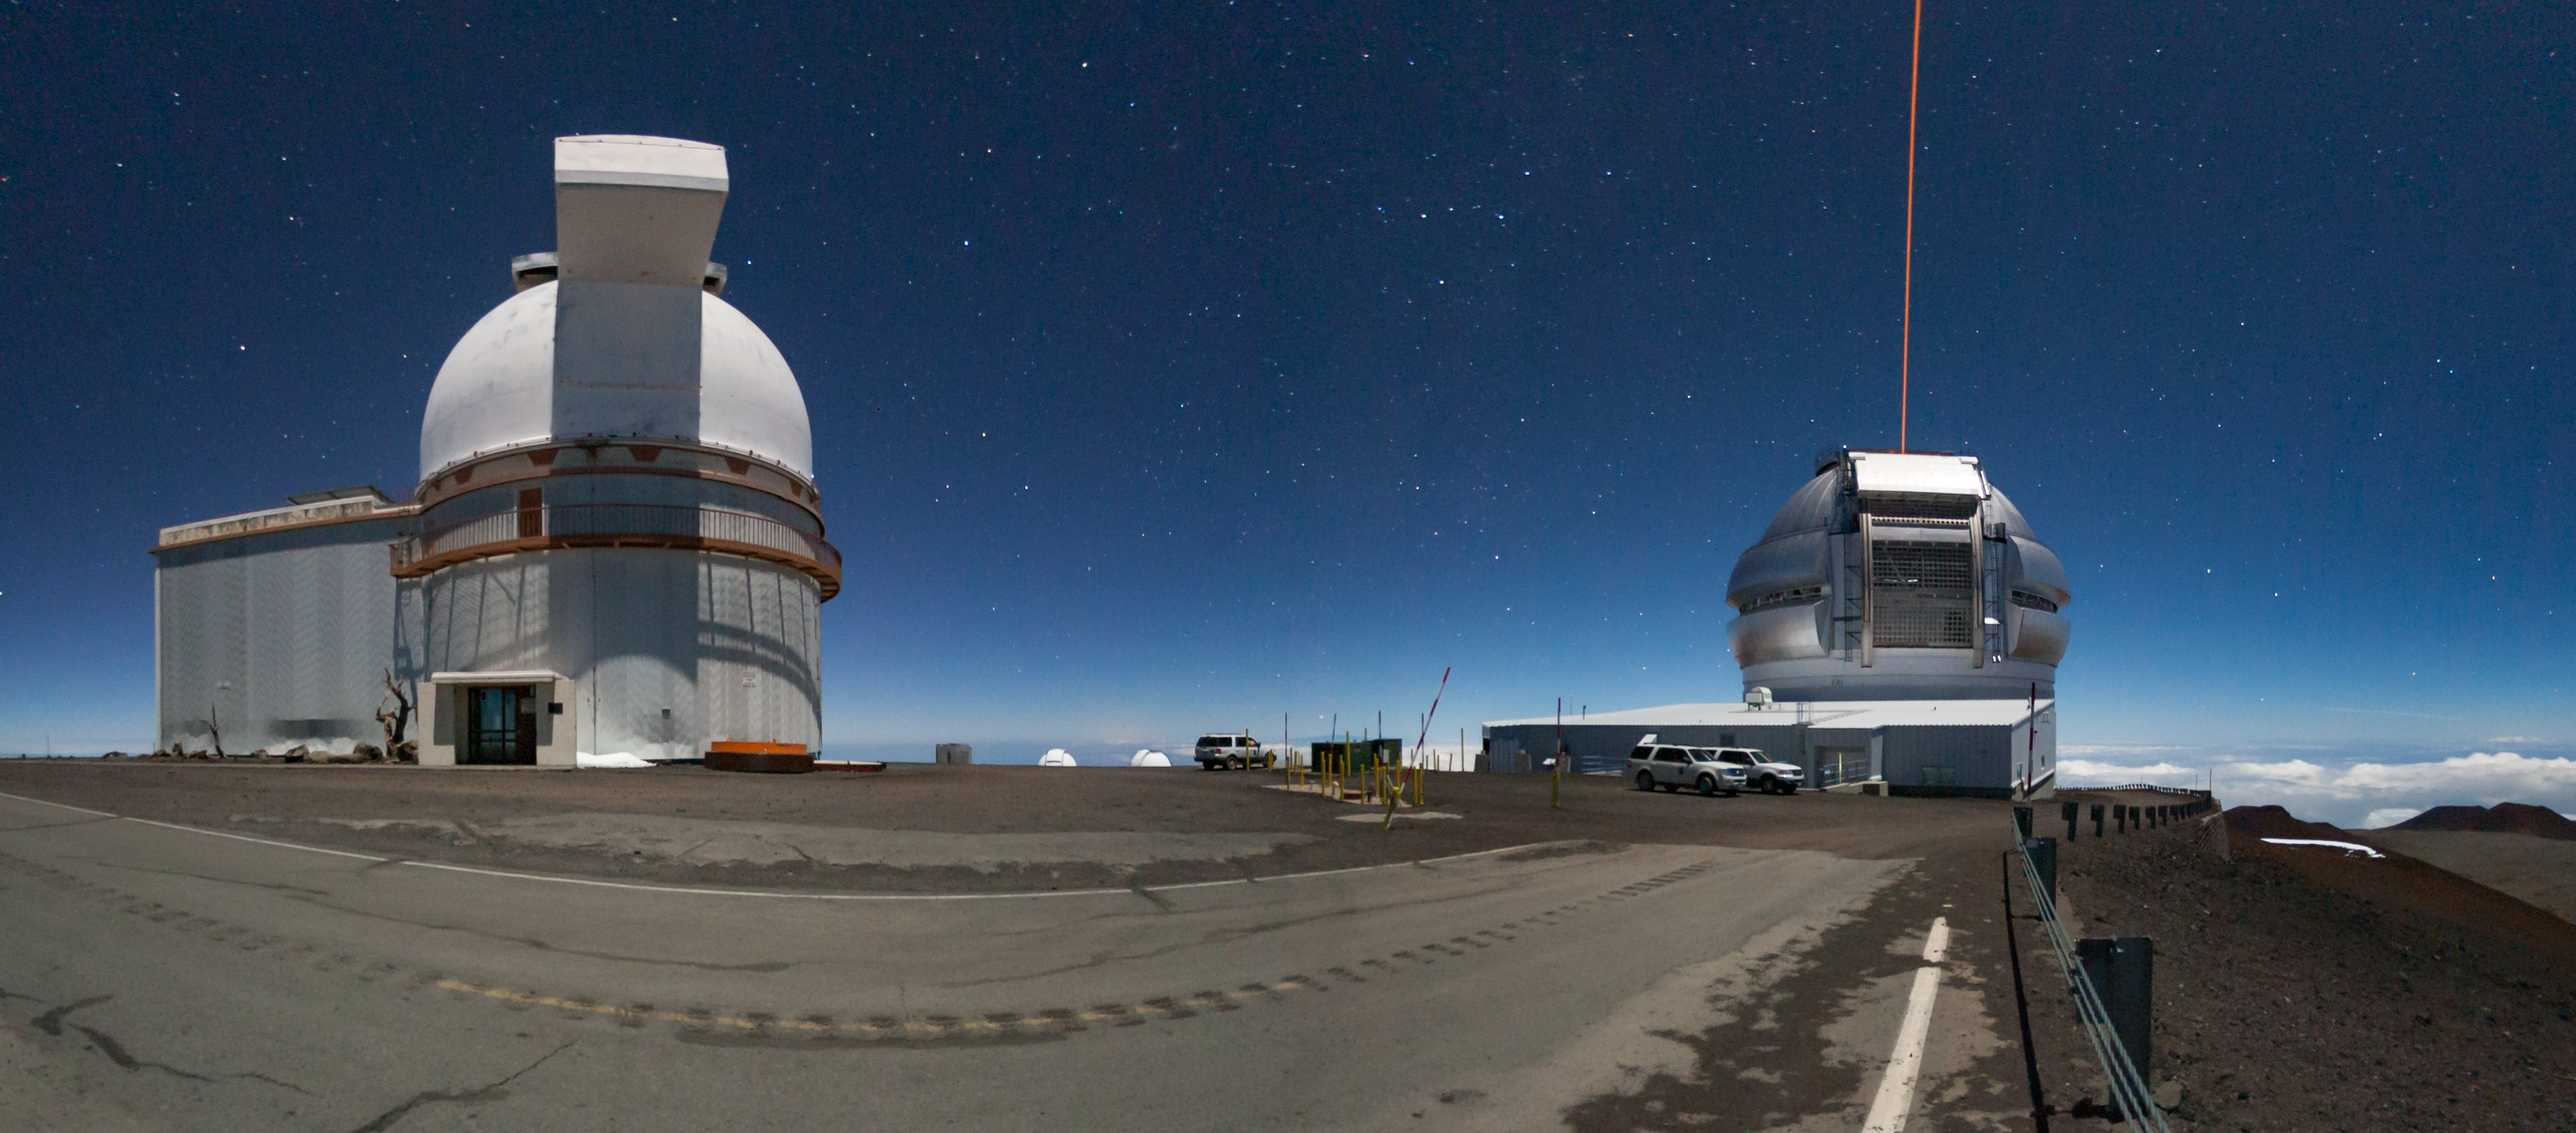

Gemini North at night with laser propagation pano

This nighttime panorama is part of a larger 360º pano which can be viewed in the Gemini Virtual Tour. The University of Hawai‘i 88 inch telescope is on the left and the Gemini North telescope is on the right. The Gemini North adaptive optics laser can be seen propagating in this photo.

Credit: International Gemini Observatory/NSF NOIRLab/AURA/J. Pollard